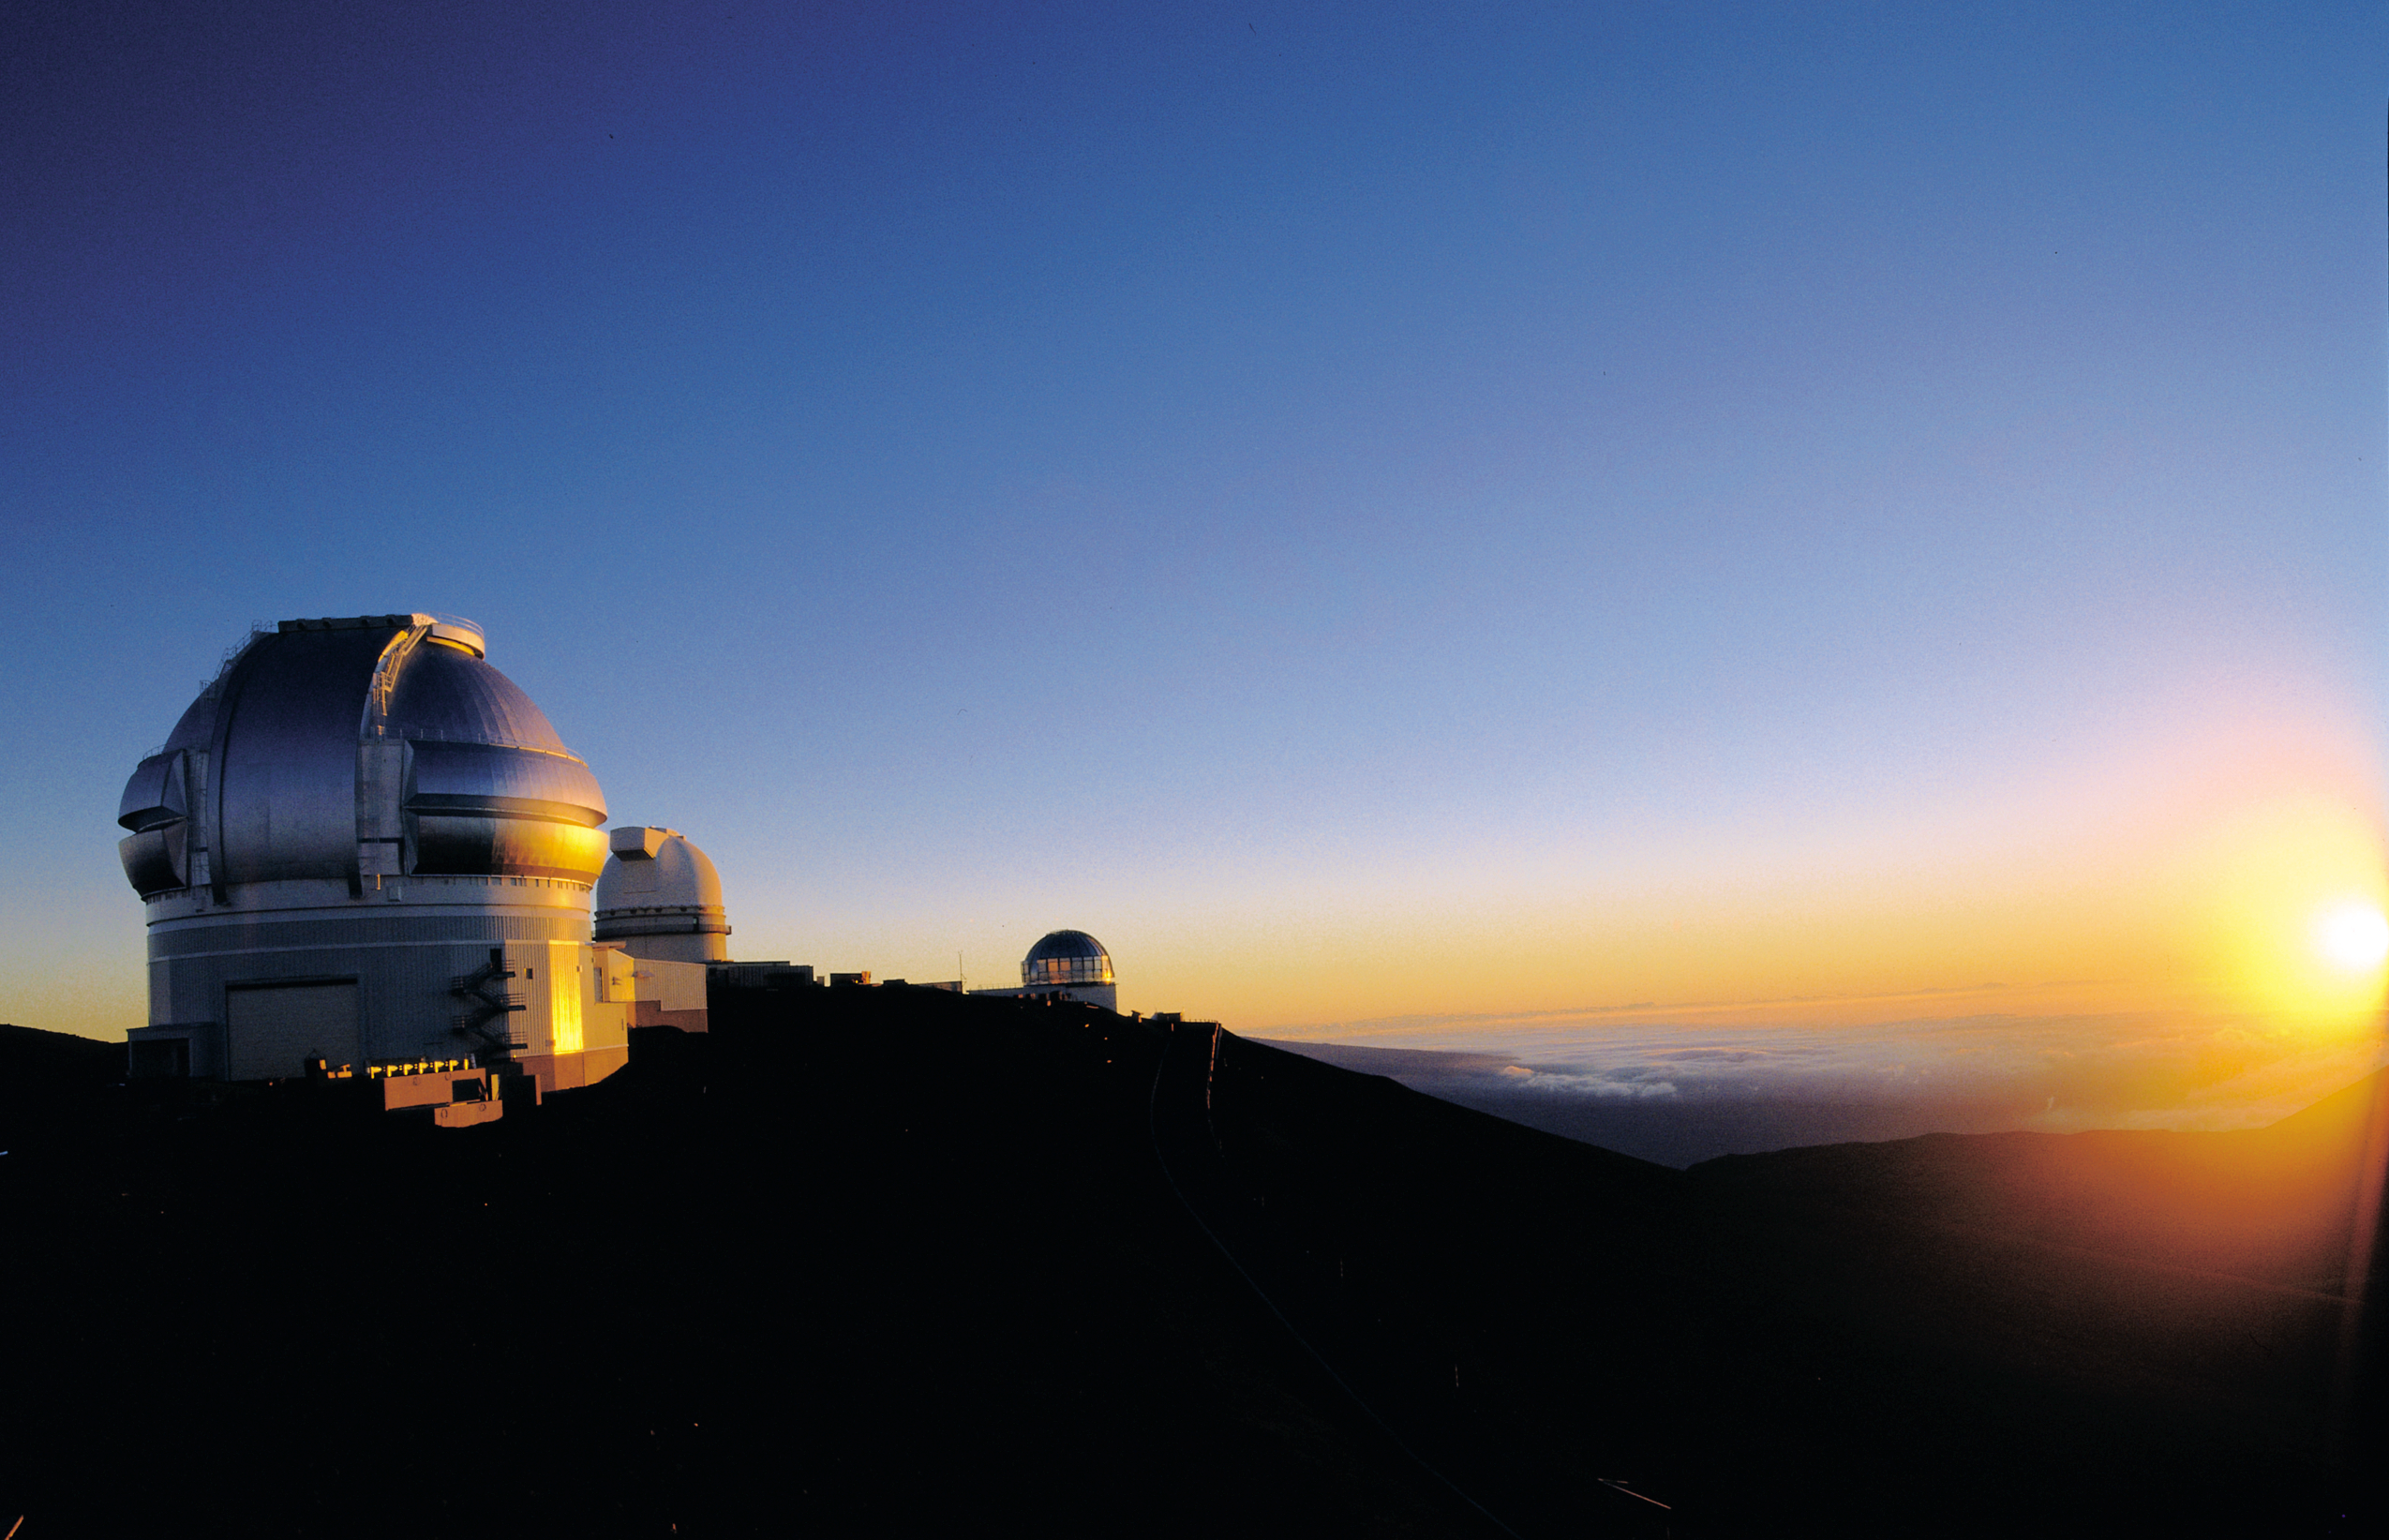

Sunset From CFHT

Gemini North Observatory at sunset from the Canada-France-Hawaii Telescope catwalk. The University of Hawaii 88" telescope is to the immediate right and the United Kingdom Infrared Telescope is the telescope near the center.

Credit: International Gemini Observatory